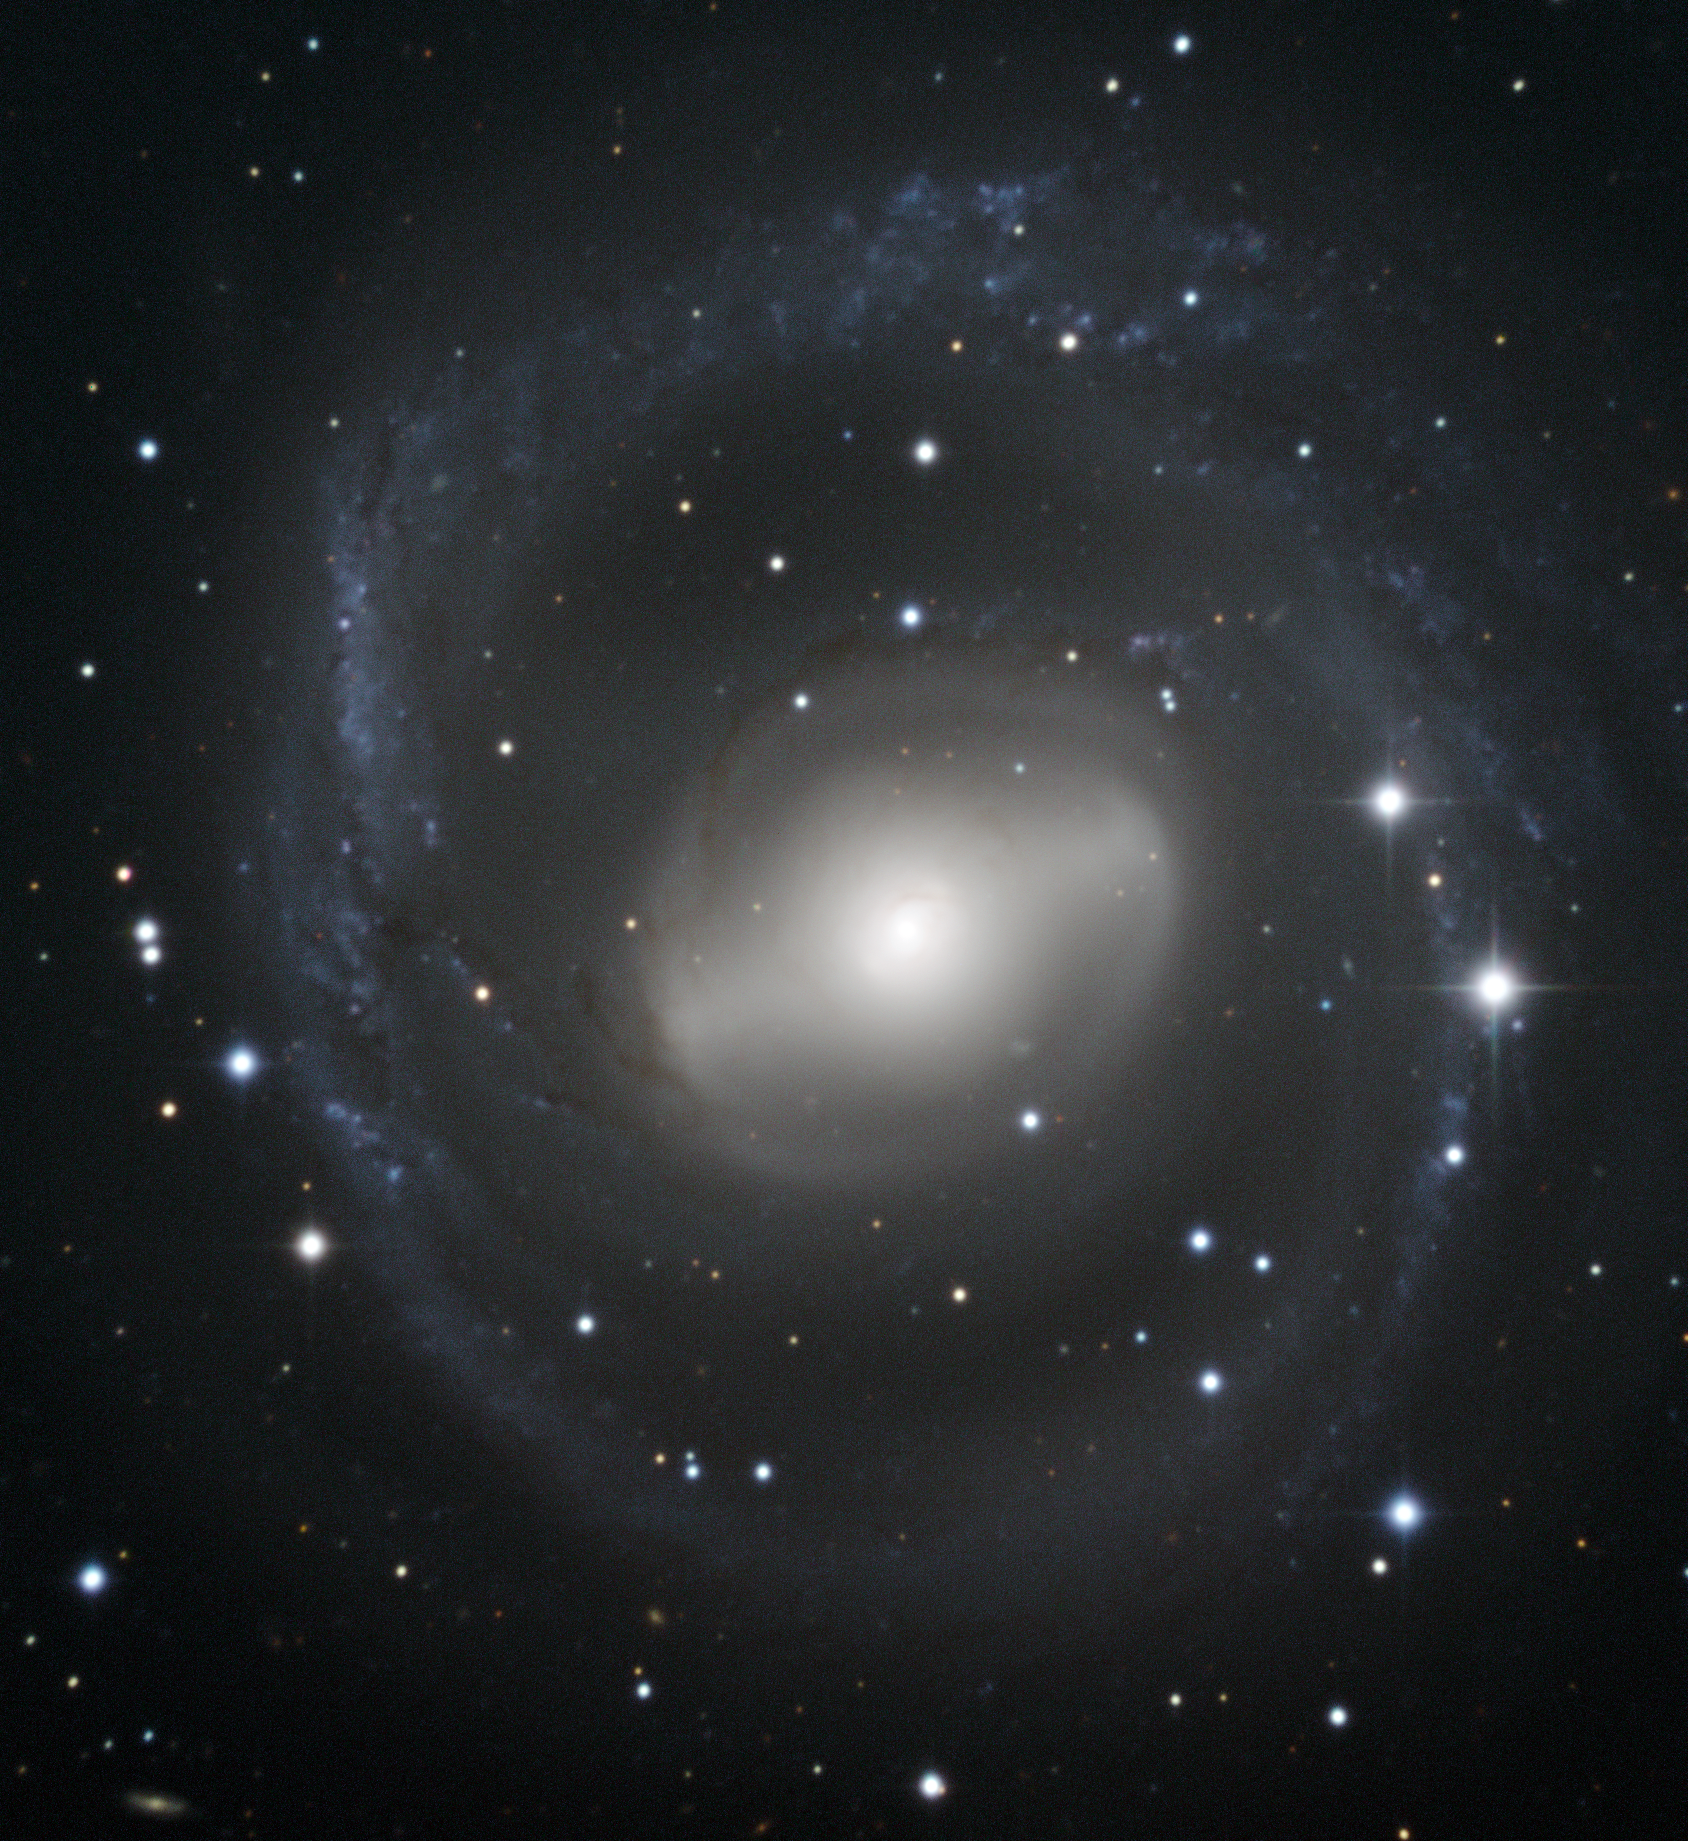

Barred spiral galaxy swirls in the night sky

This image shows the swirling shape of galaxy NGC 2217, in the constellation of Canis Major (The Great Dog). In the central region of the galaxy is a distinctive bar of stars within an oval ring. Further out, a set of tightly wound spiral arms almost form a circular ring around the galaxy. NGC 2217 is therefore classified as a barred spiral galaxy, and its circular appearance indicates that we see it nearly face-on.

The outer spiral arms have a bluish colour, indicating the presence of hot, luminous, young stars, born out of clouds of interstellar gas. The central bulge and bar are yellower in appearance, due to the presence of older stars. Dark streaks can also be seen in places against the galaxy’s arms and central bulge, where lanes of cosmic dust block out some of the starlight.

The majority of spiral galaxies in the local Universe — including our own Milky Way — are thought to have a bar of some kind, and these structures play an important role in the development of a galaxy. They can, for example, funnel gas towards the centre of the galaxy, helping to feed a central black hole, or to form new stars.

Credit: ESO